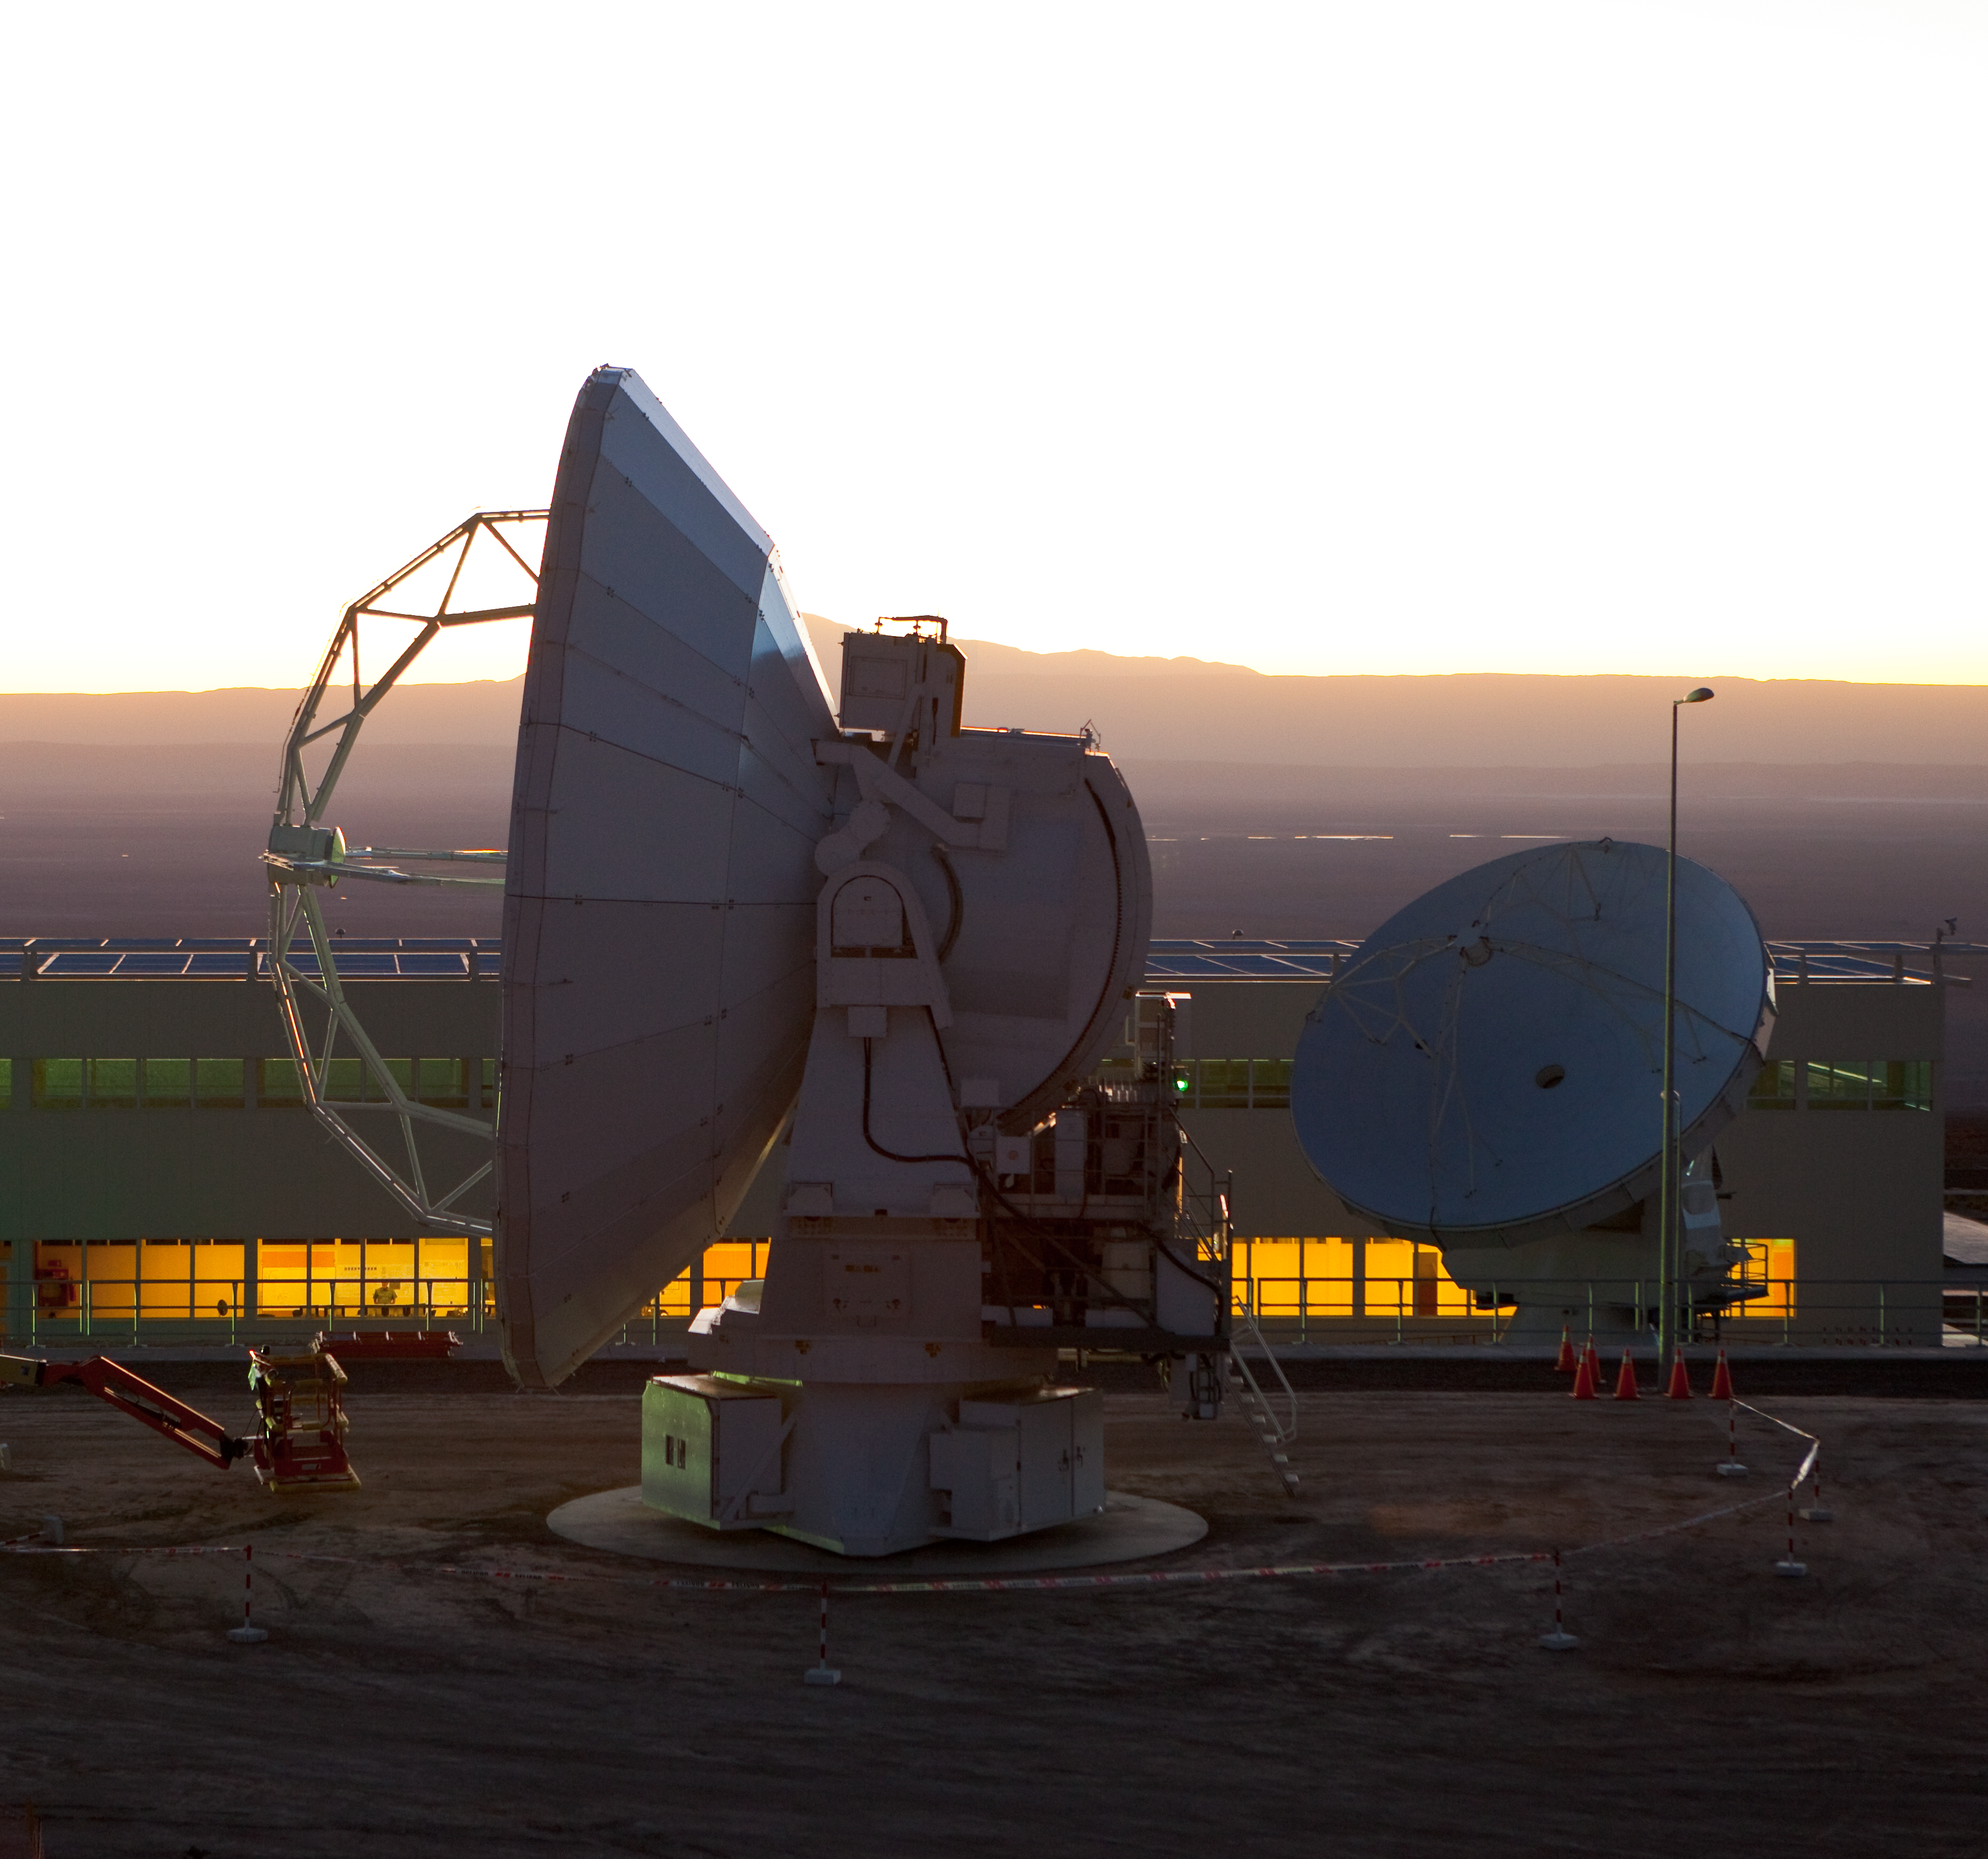

The two ALMA antennas

The two ALMA antennas used in the project's successful test observation of "first astronomical fringes", at the Operations Support Facility at an altitude of 2900 metres.

Credit: ALMA (ESO/NAOJ/NRAO)